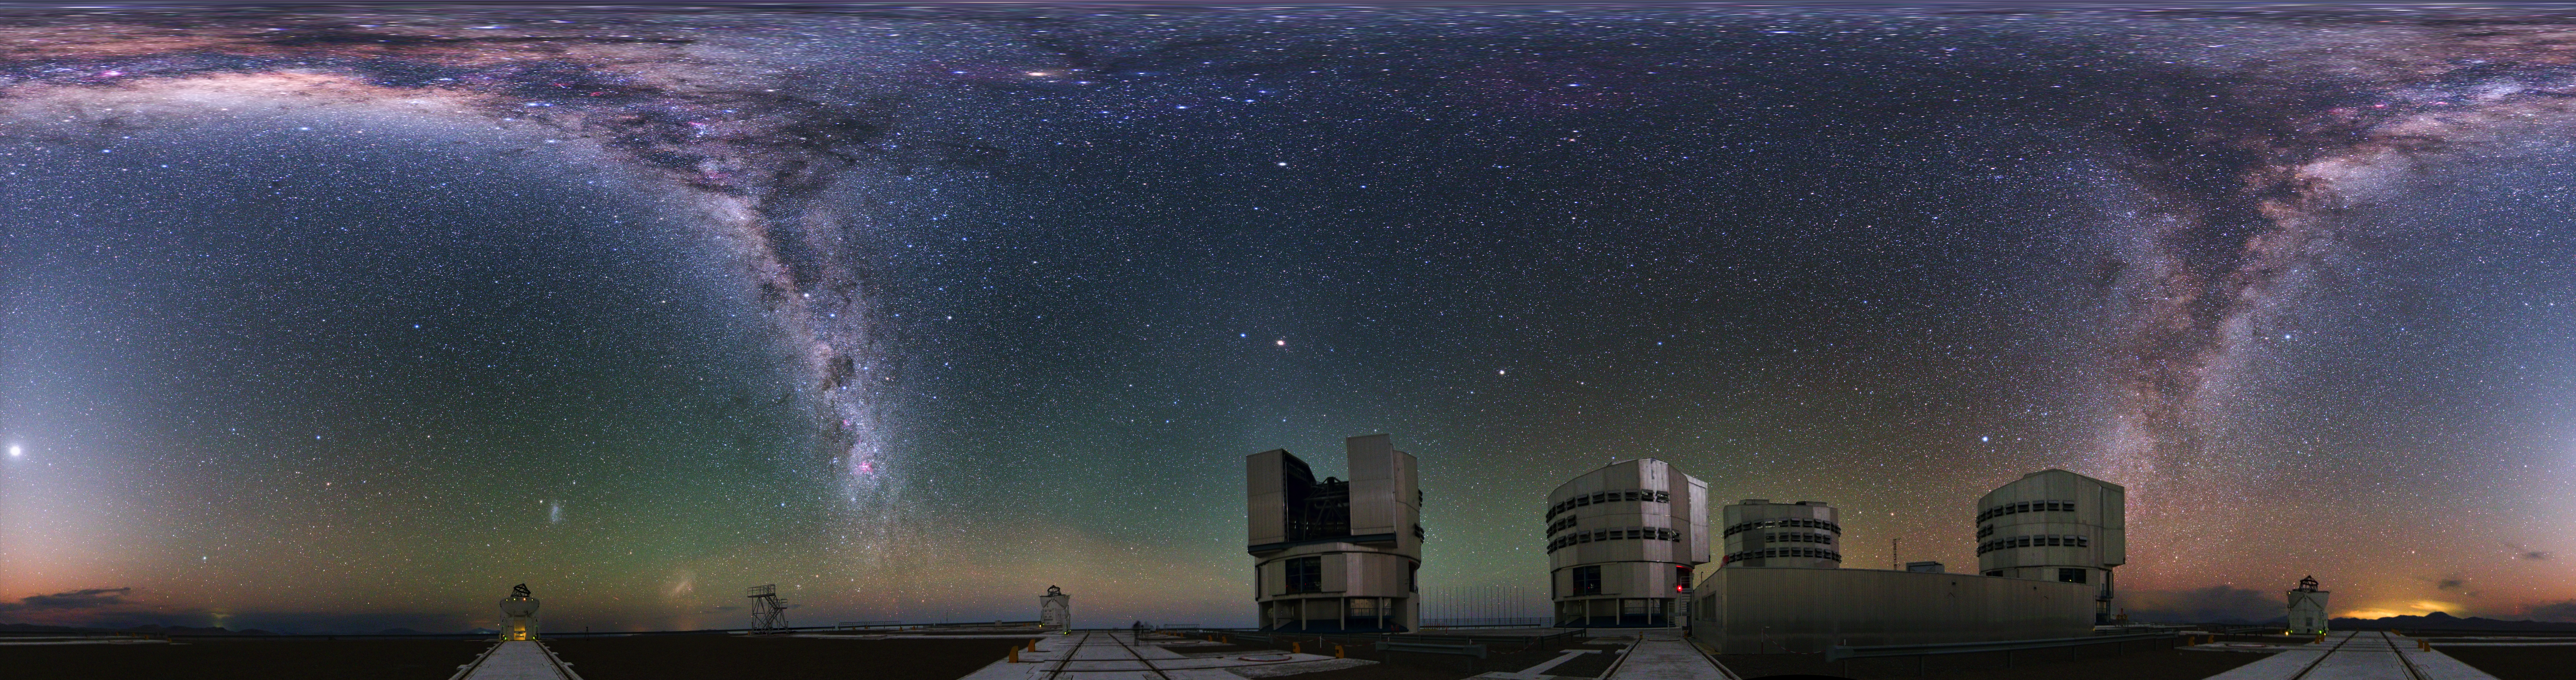

Immersive Paranal world

An equirectangular 360-degree panorama taken during the ESO Ultra HD Expedition captures ESO's Paranal Observatory. The four 8.2m Unit Telescopes (UTs) — Antu, Kueyen, Melipal and Yepun — can be seen below the milky Way, along with the four movable 1.8m diameter Auxiliary Telescopes (ATs), making up the Very Large Telescope (VLT). The telescopes can work together, to form a giant ‘interferometer’, the ESO Very Large Telescope Interferometer, allowing astronomers to see details up to 25 times finer than with the individual telescopes.

Credit: ESO/Y. Beletsky